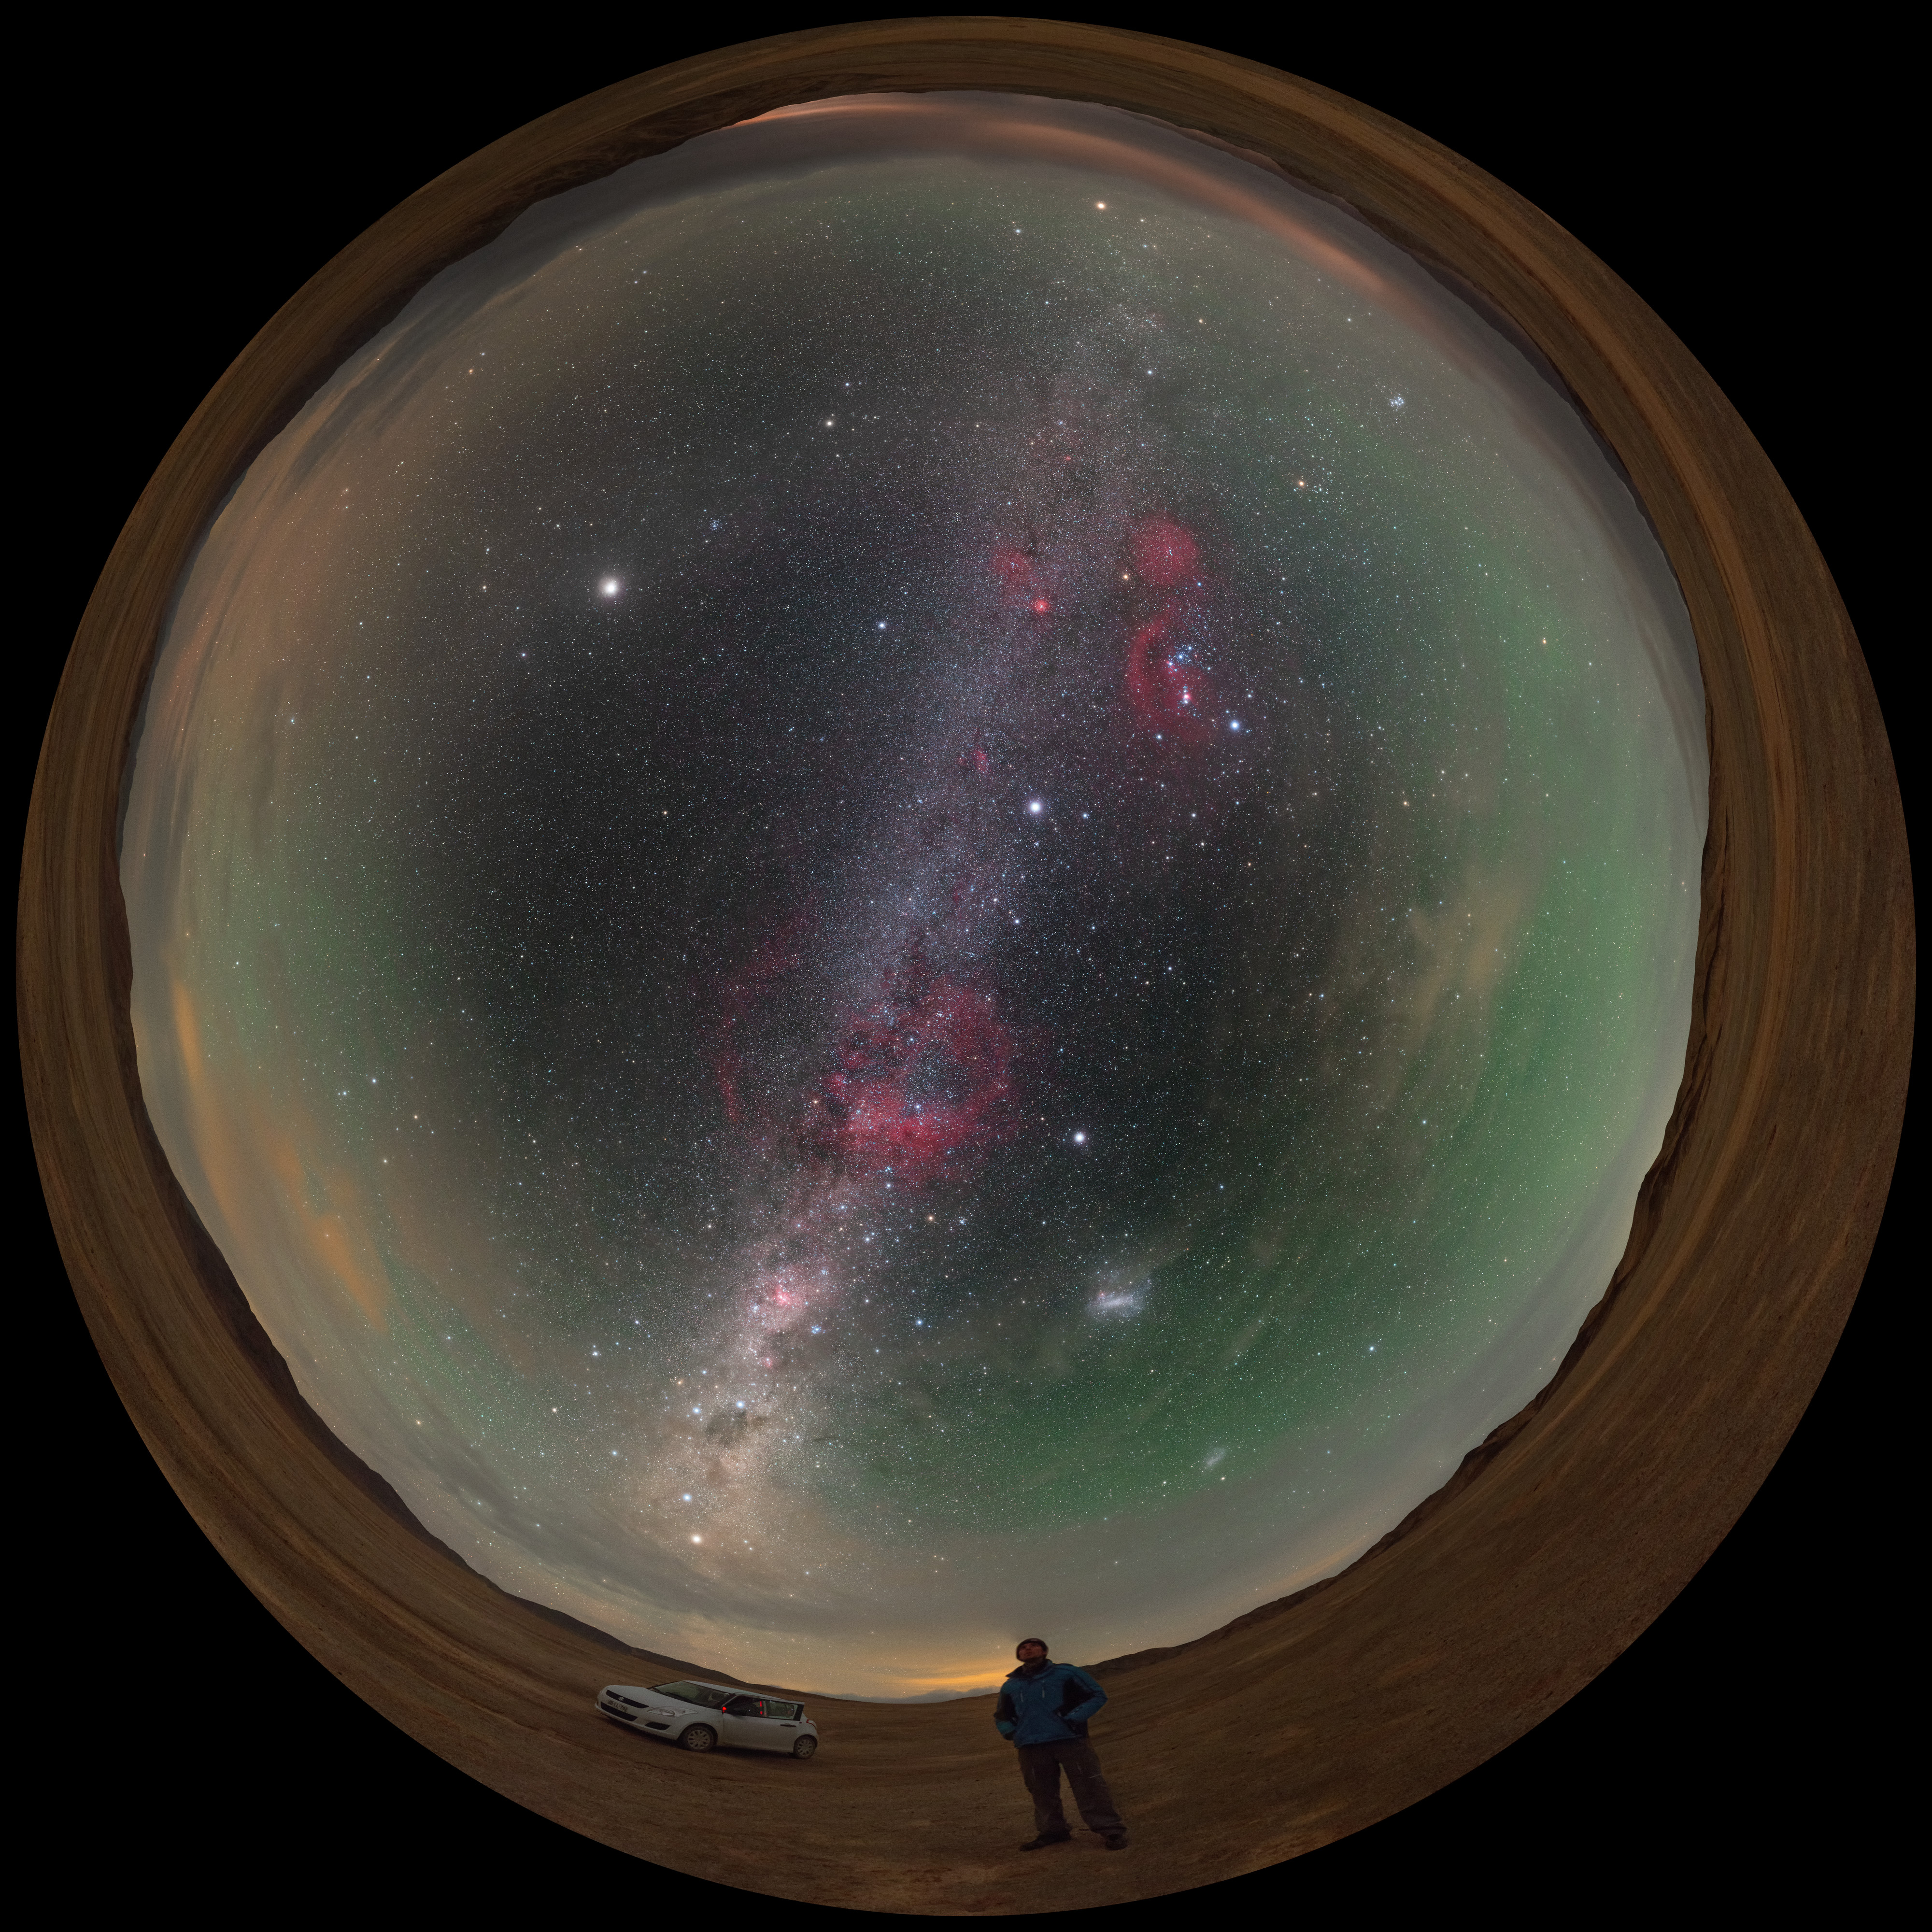

A stop to enjoy the Chilean sky

Amazed by the colourful Milky Way, the ESO Photo Ambassador Petr Horálek takes a stop while driving in the Atacama desert, in northern Chile, to fully enjoy the night sky view. Many are the remarkable features in this fulldome panorama image: the brightest spot in the upper left is the planet Jupiter, while the red blobs along the Milky Way river are Barnard's loop on the upper part — with the famous Orion's Belt at the centre —, and Gum Nebula in the middle, respectively. The elegant Large Magellanic Cloud is also faintly visible, in the lower right part. A greenish airglow frames the sky all around.

Credit: P. Horálek/ESO